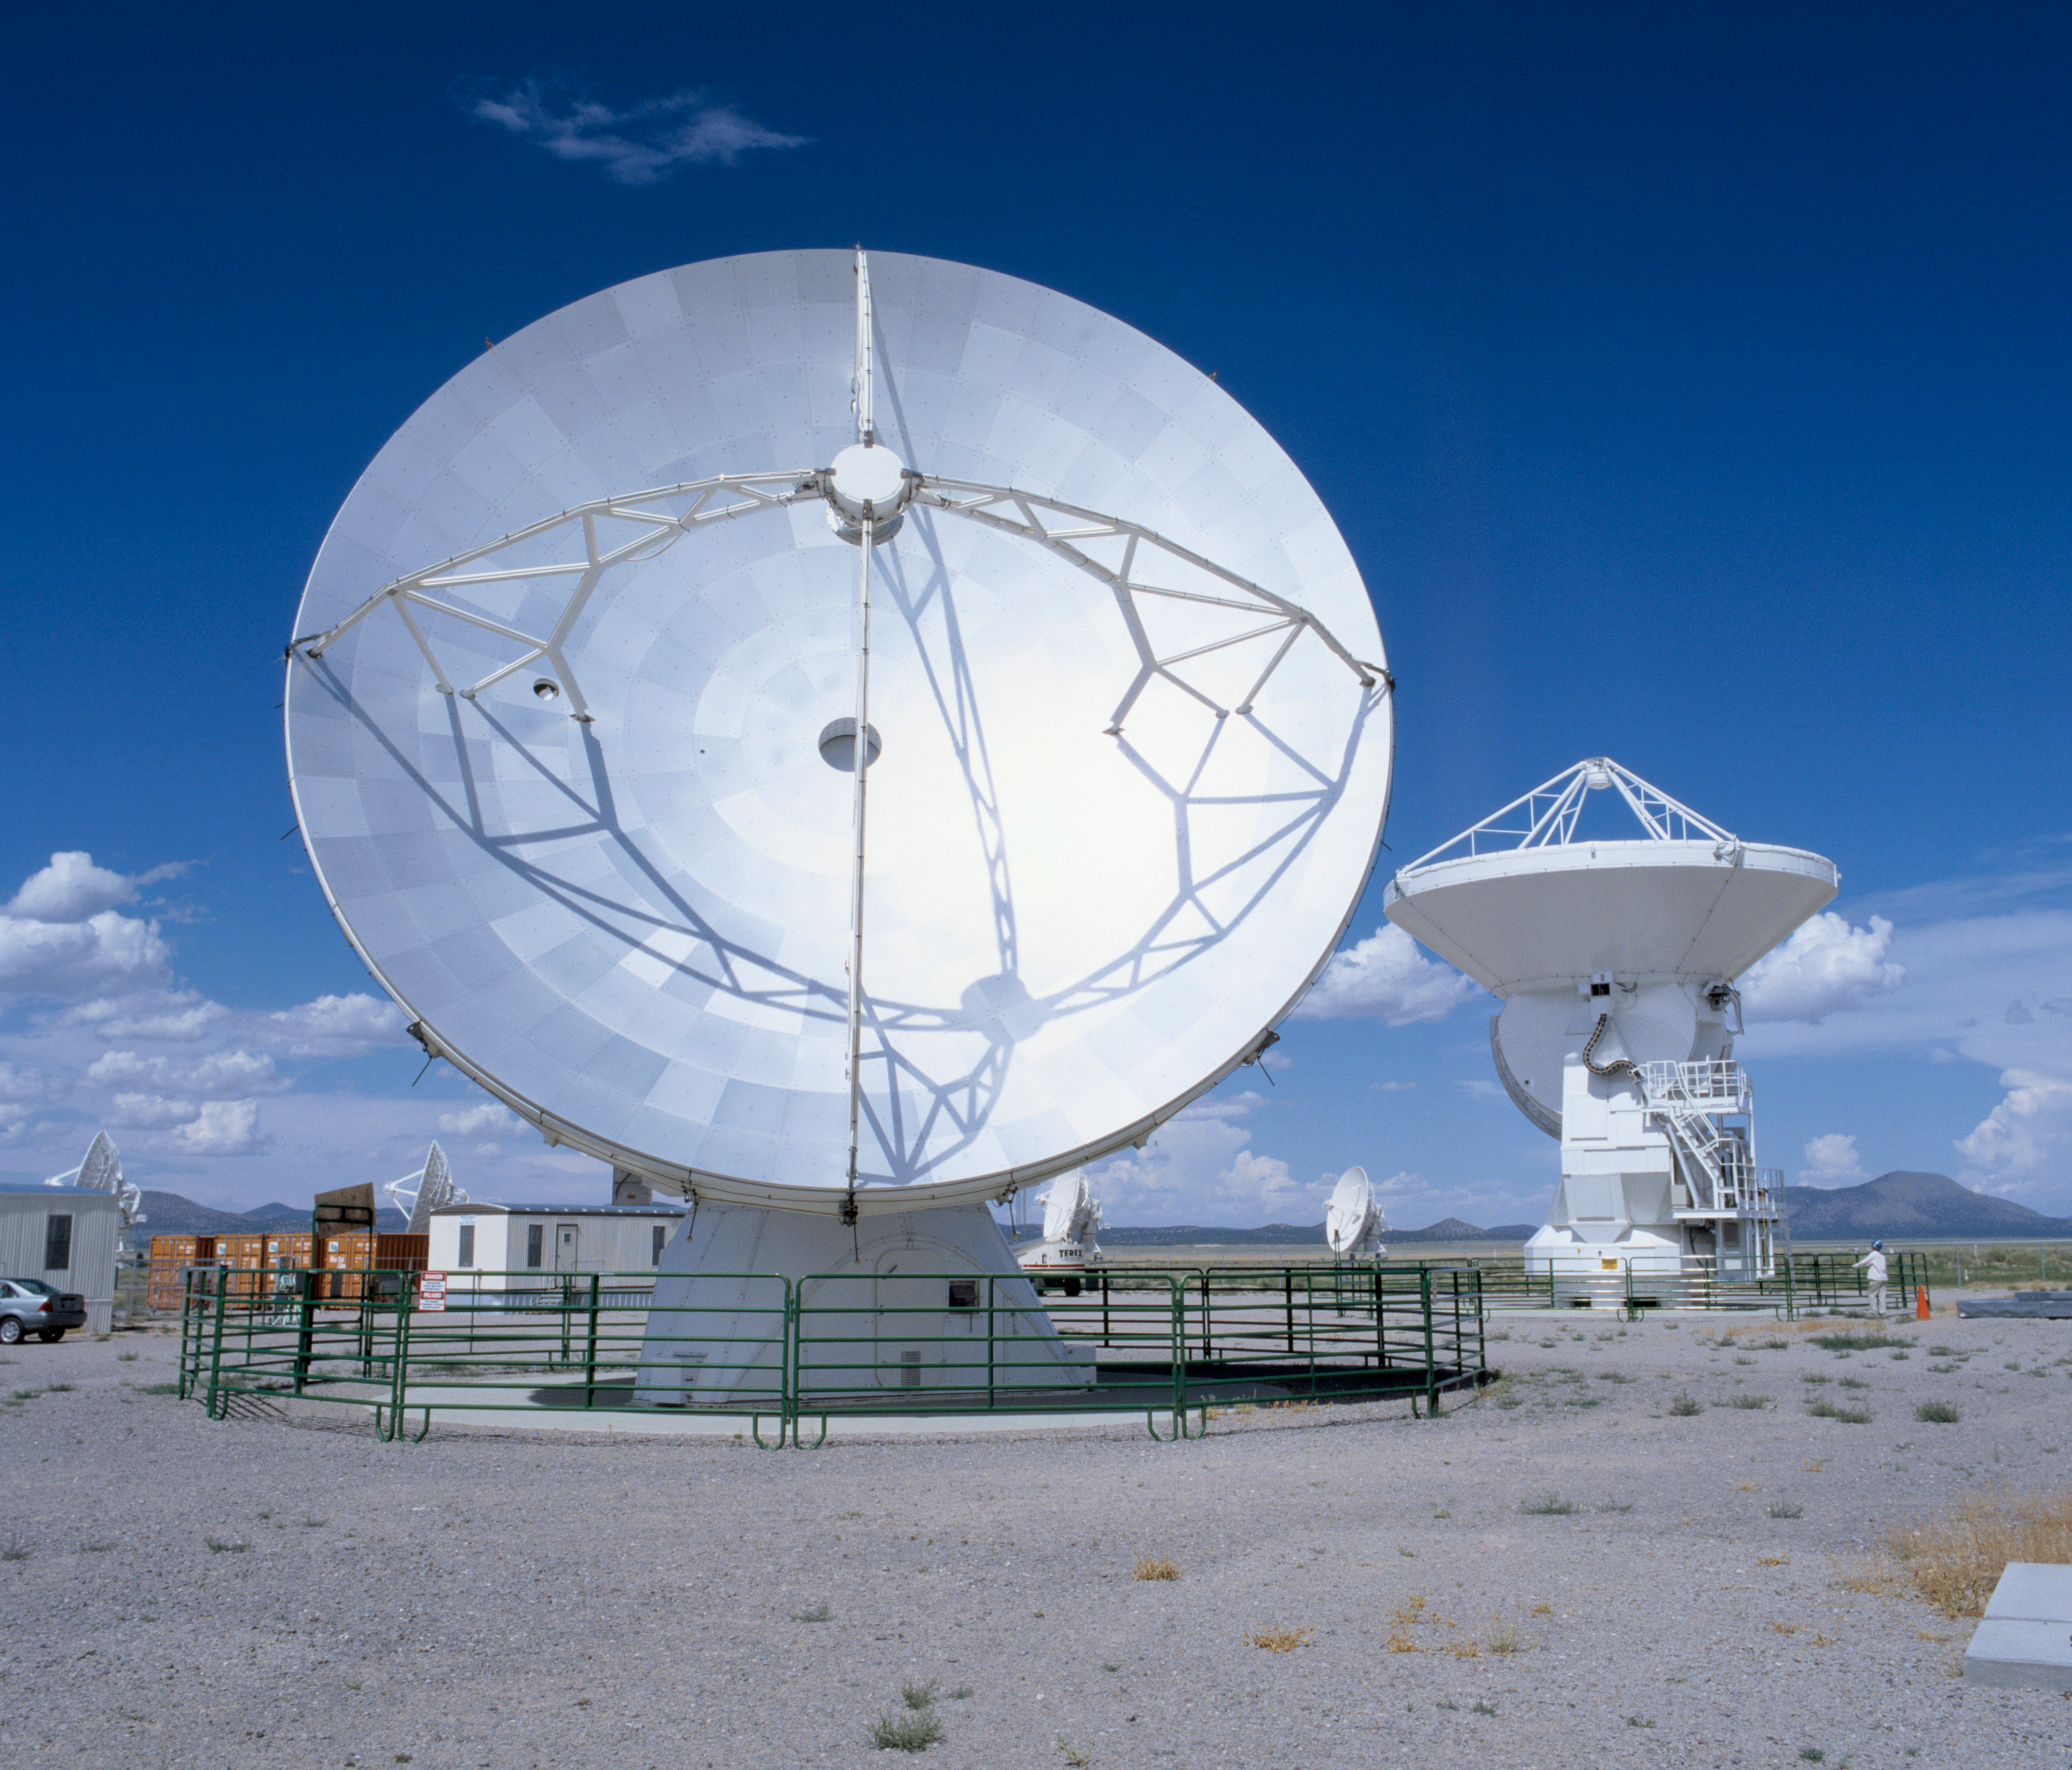

The ALMA prototype antennas

The two ALMA Prototype Antennas at the ATF site in Socorro, New Mexico. The 2 antennas have been linked together as an integrated system to observe Saturn on 2 March, paving the way for the future full operation of ALMA. Image taken in July 2004.

Credit: H. Zodet (ESO)